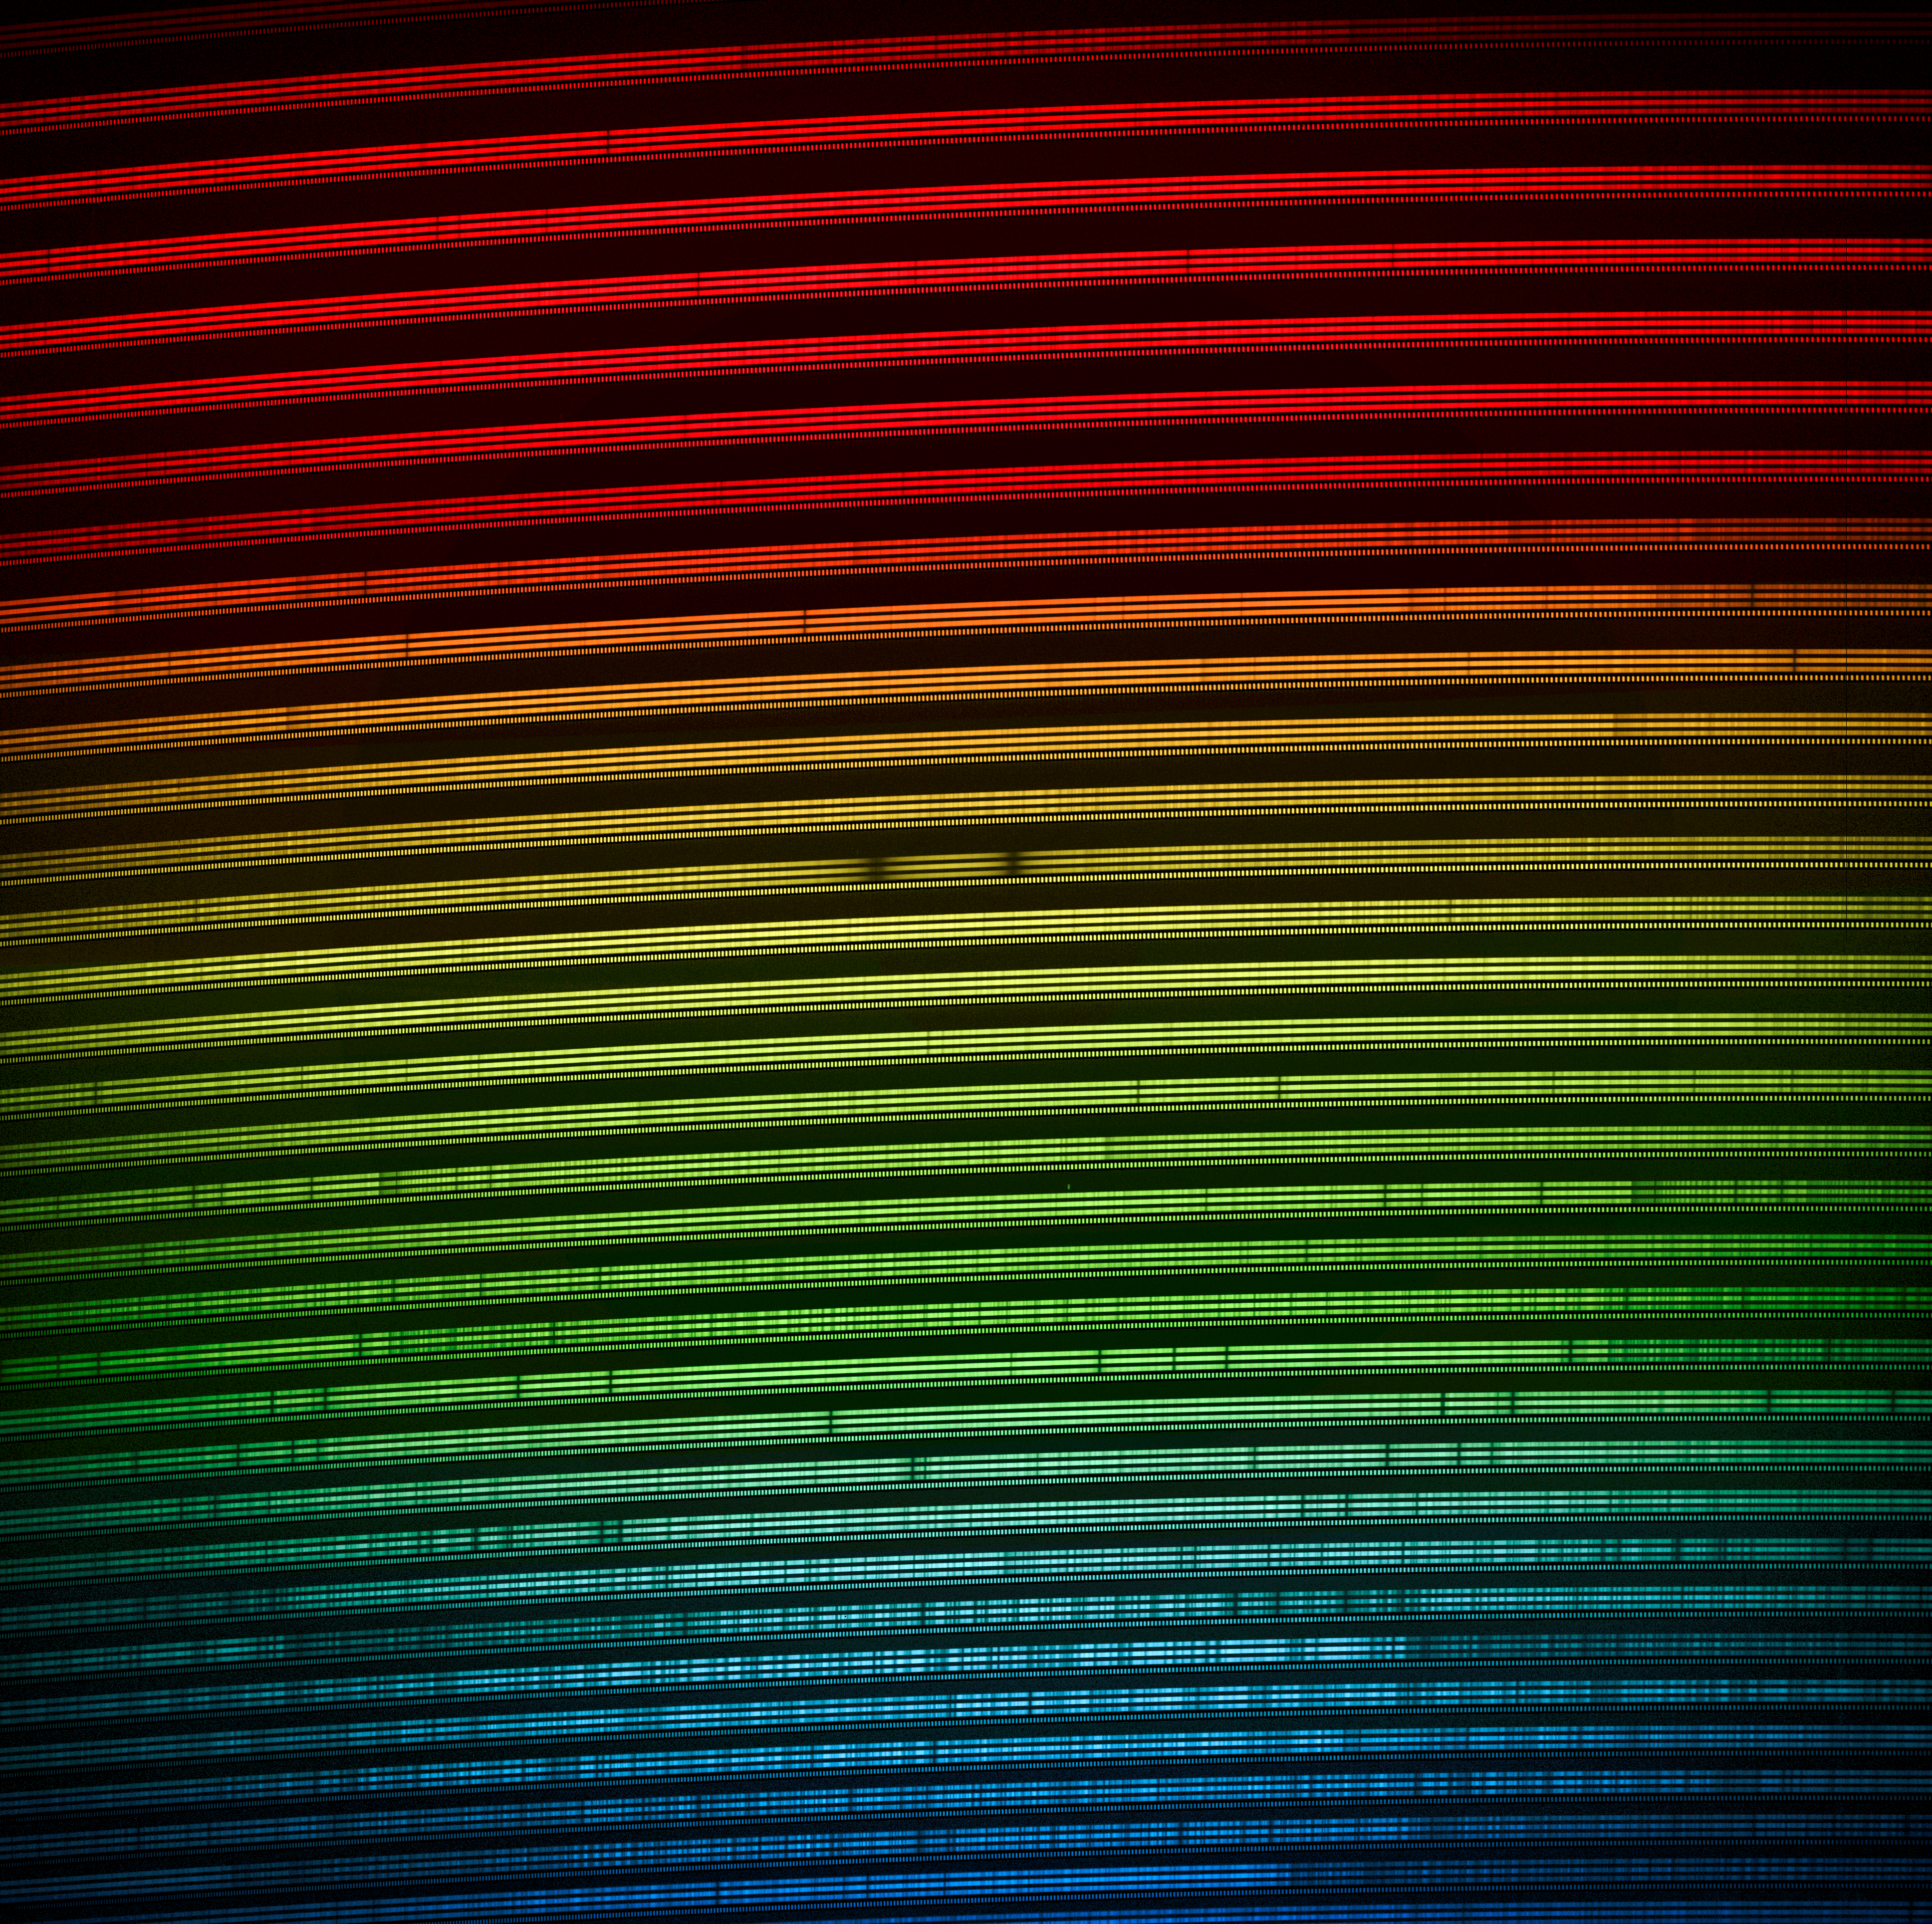

Colorized 2D spectra of Gliese 486 (visible light)

Colorized 2D spectra of the star Gliese 486 as seen with MAROON-X. The two spectra are from the two camera arms of MAROON-X. Each spectrum covers the 500–670 nm wavelength range and the color-coding corresponds to how a human eye would perceive the colors.

Credit: International Gemini Observatory/NOIRLab/NSF/AURA/A. Seifahrt